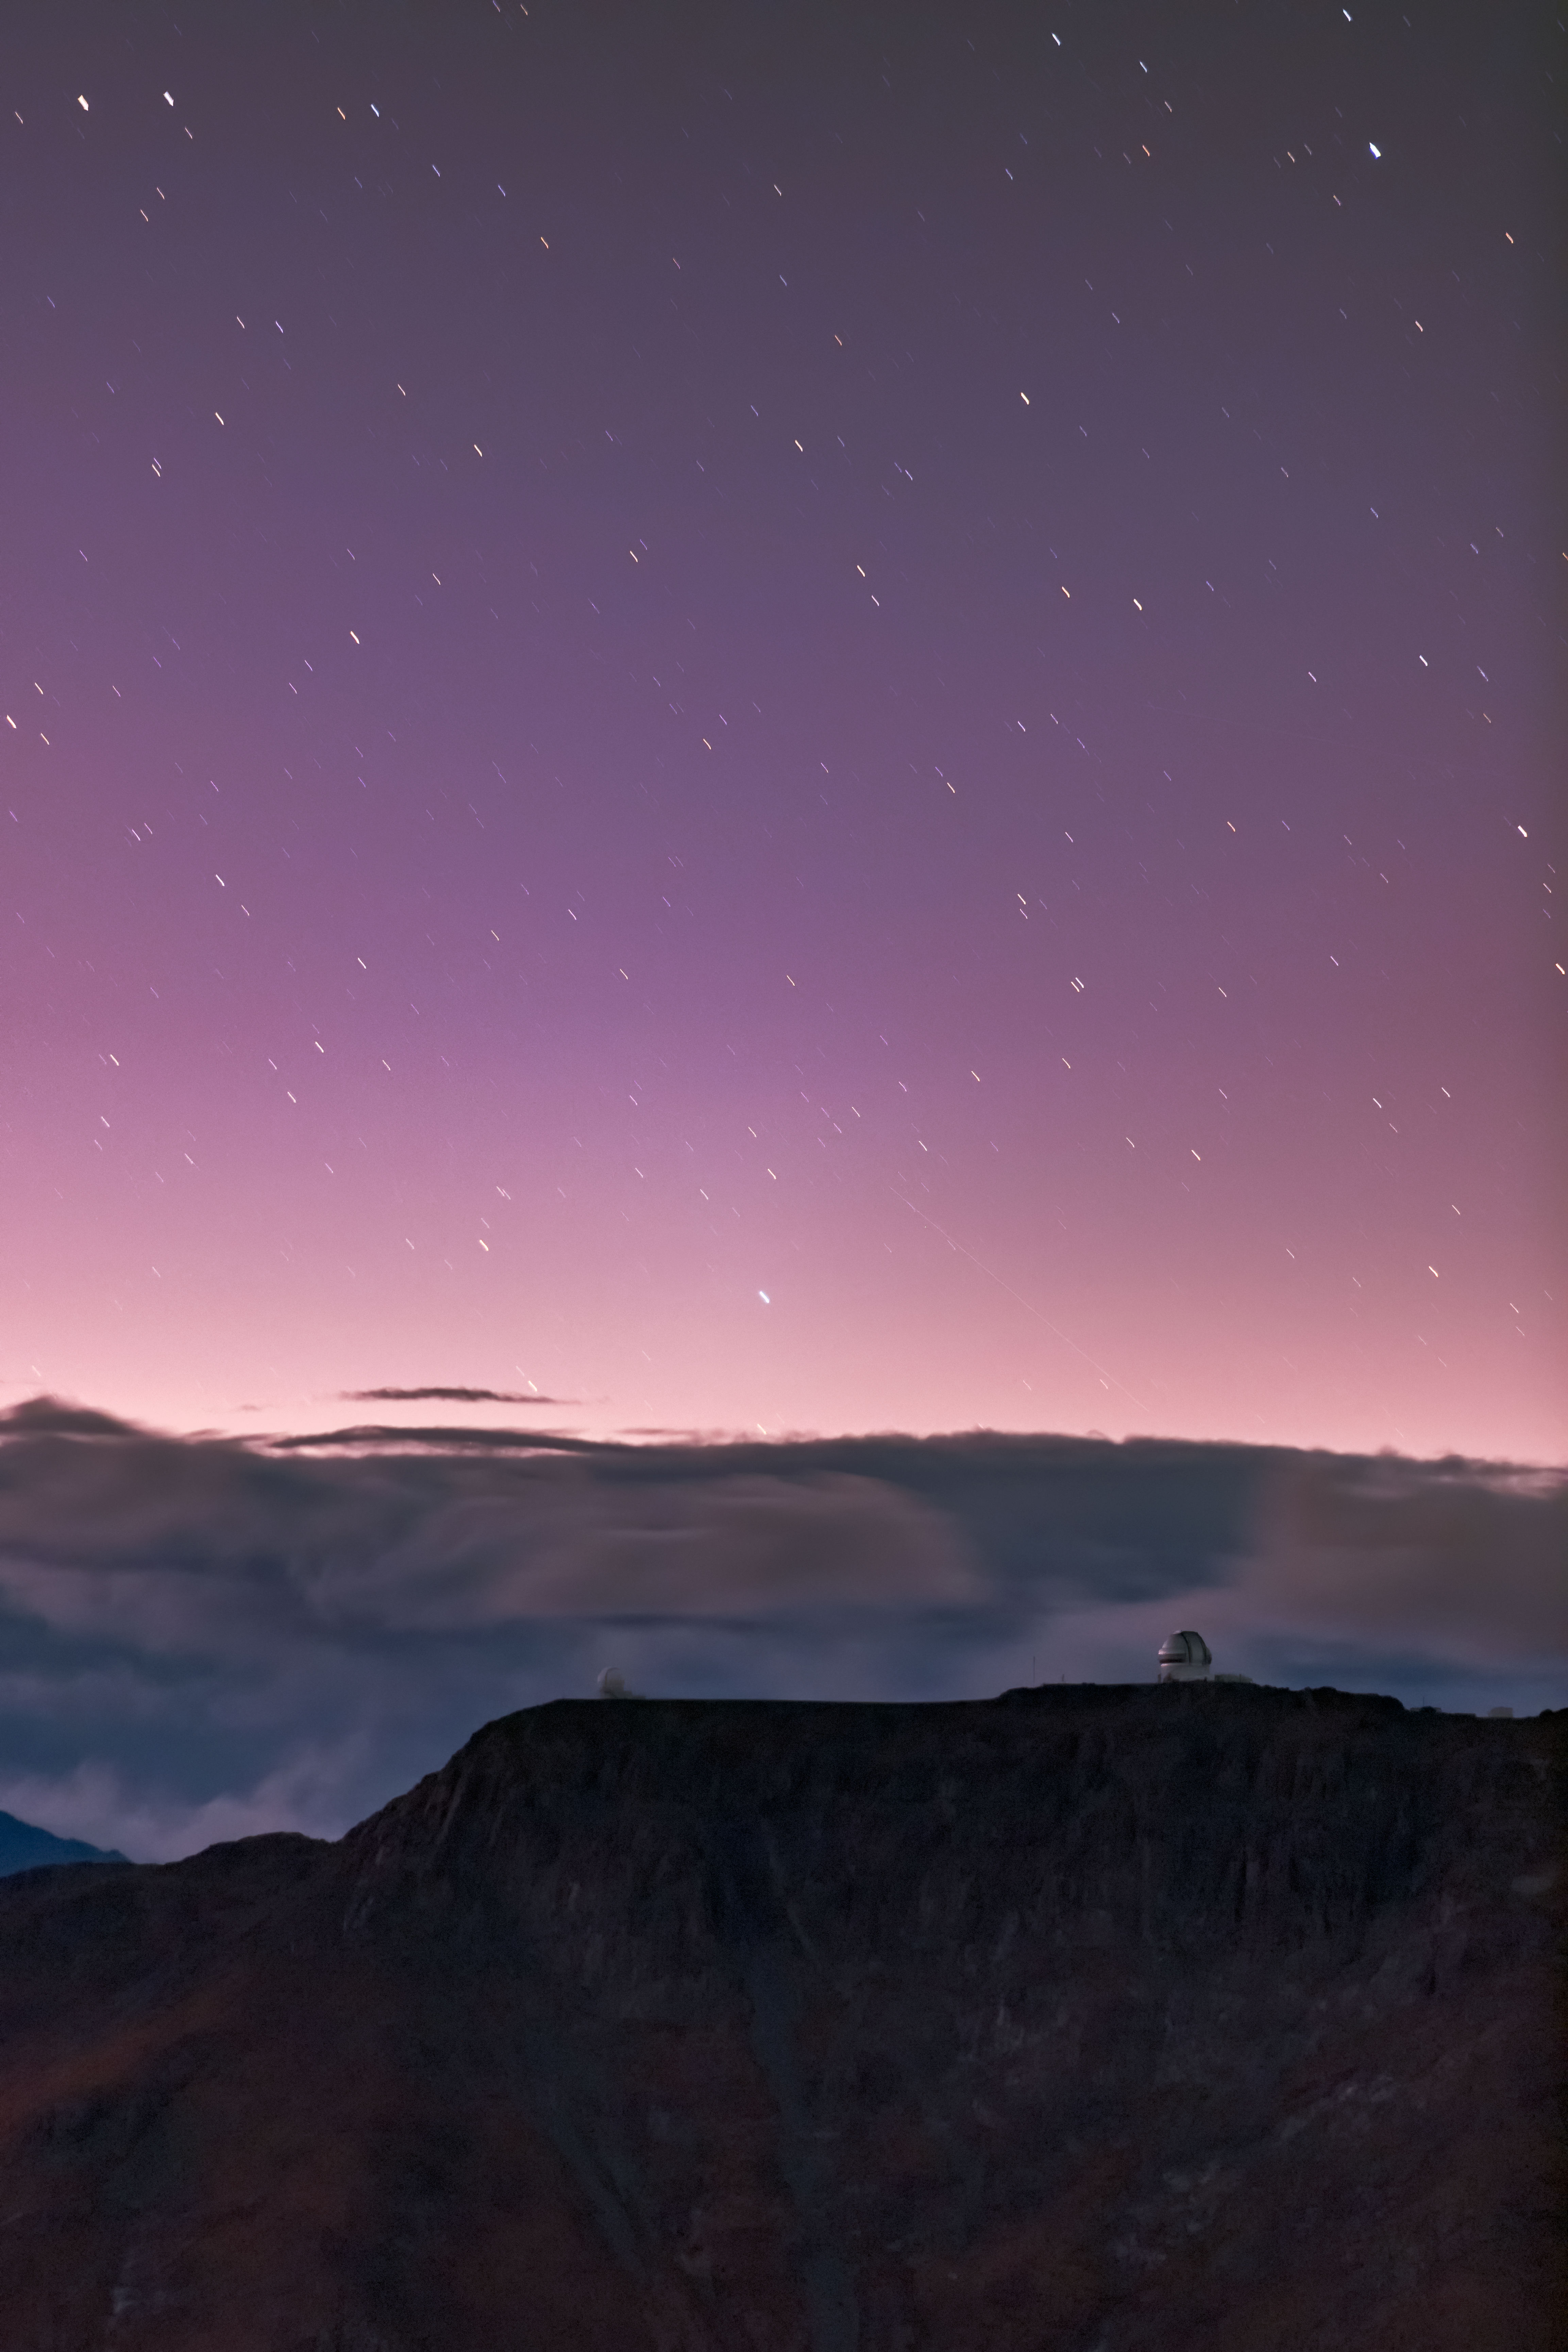

Purple Sky at Night: Astronomer’s Delight!

This scene shows an arresting purple sky streaked with star trails over Cerro Pachón, the site of the Gemini South telescope (right) and the 4.1 meter Southern Astrophysical Research telescope (SOAR, left), both programs of the NSF’s Optical Infrared Astronomy Research Laboratory. From this mountaintop perch, which lies at an altitude of 2,737 meters (8980 ft) in the Chilean Andes, the 8.1-meter Gemini South telescope can survey the Southern sky — complementing the view from Gemini North atop Maunakea in Hawaiʻi. Together, these astronomical twins can access the entire night sky.

Credit: International Gemini Observatory/NOIRLab/NSF/AURA/B. Tafreshi